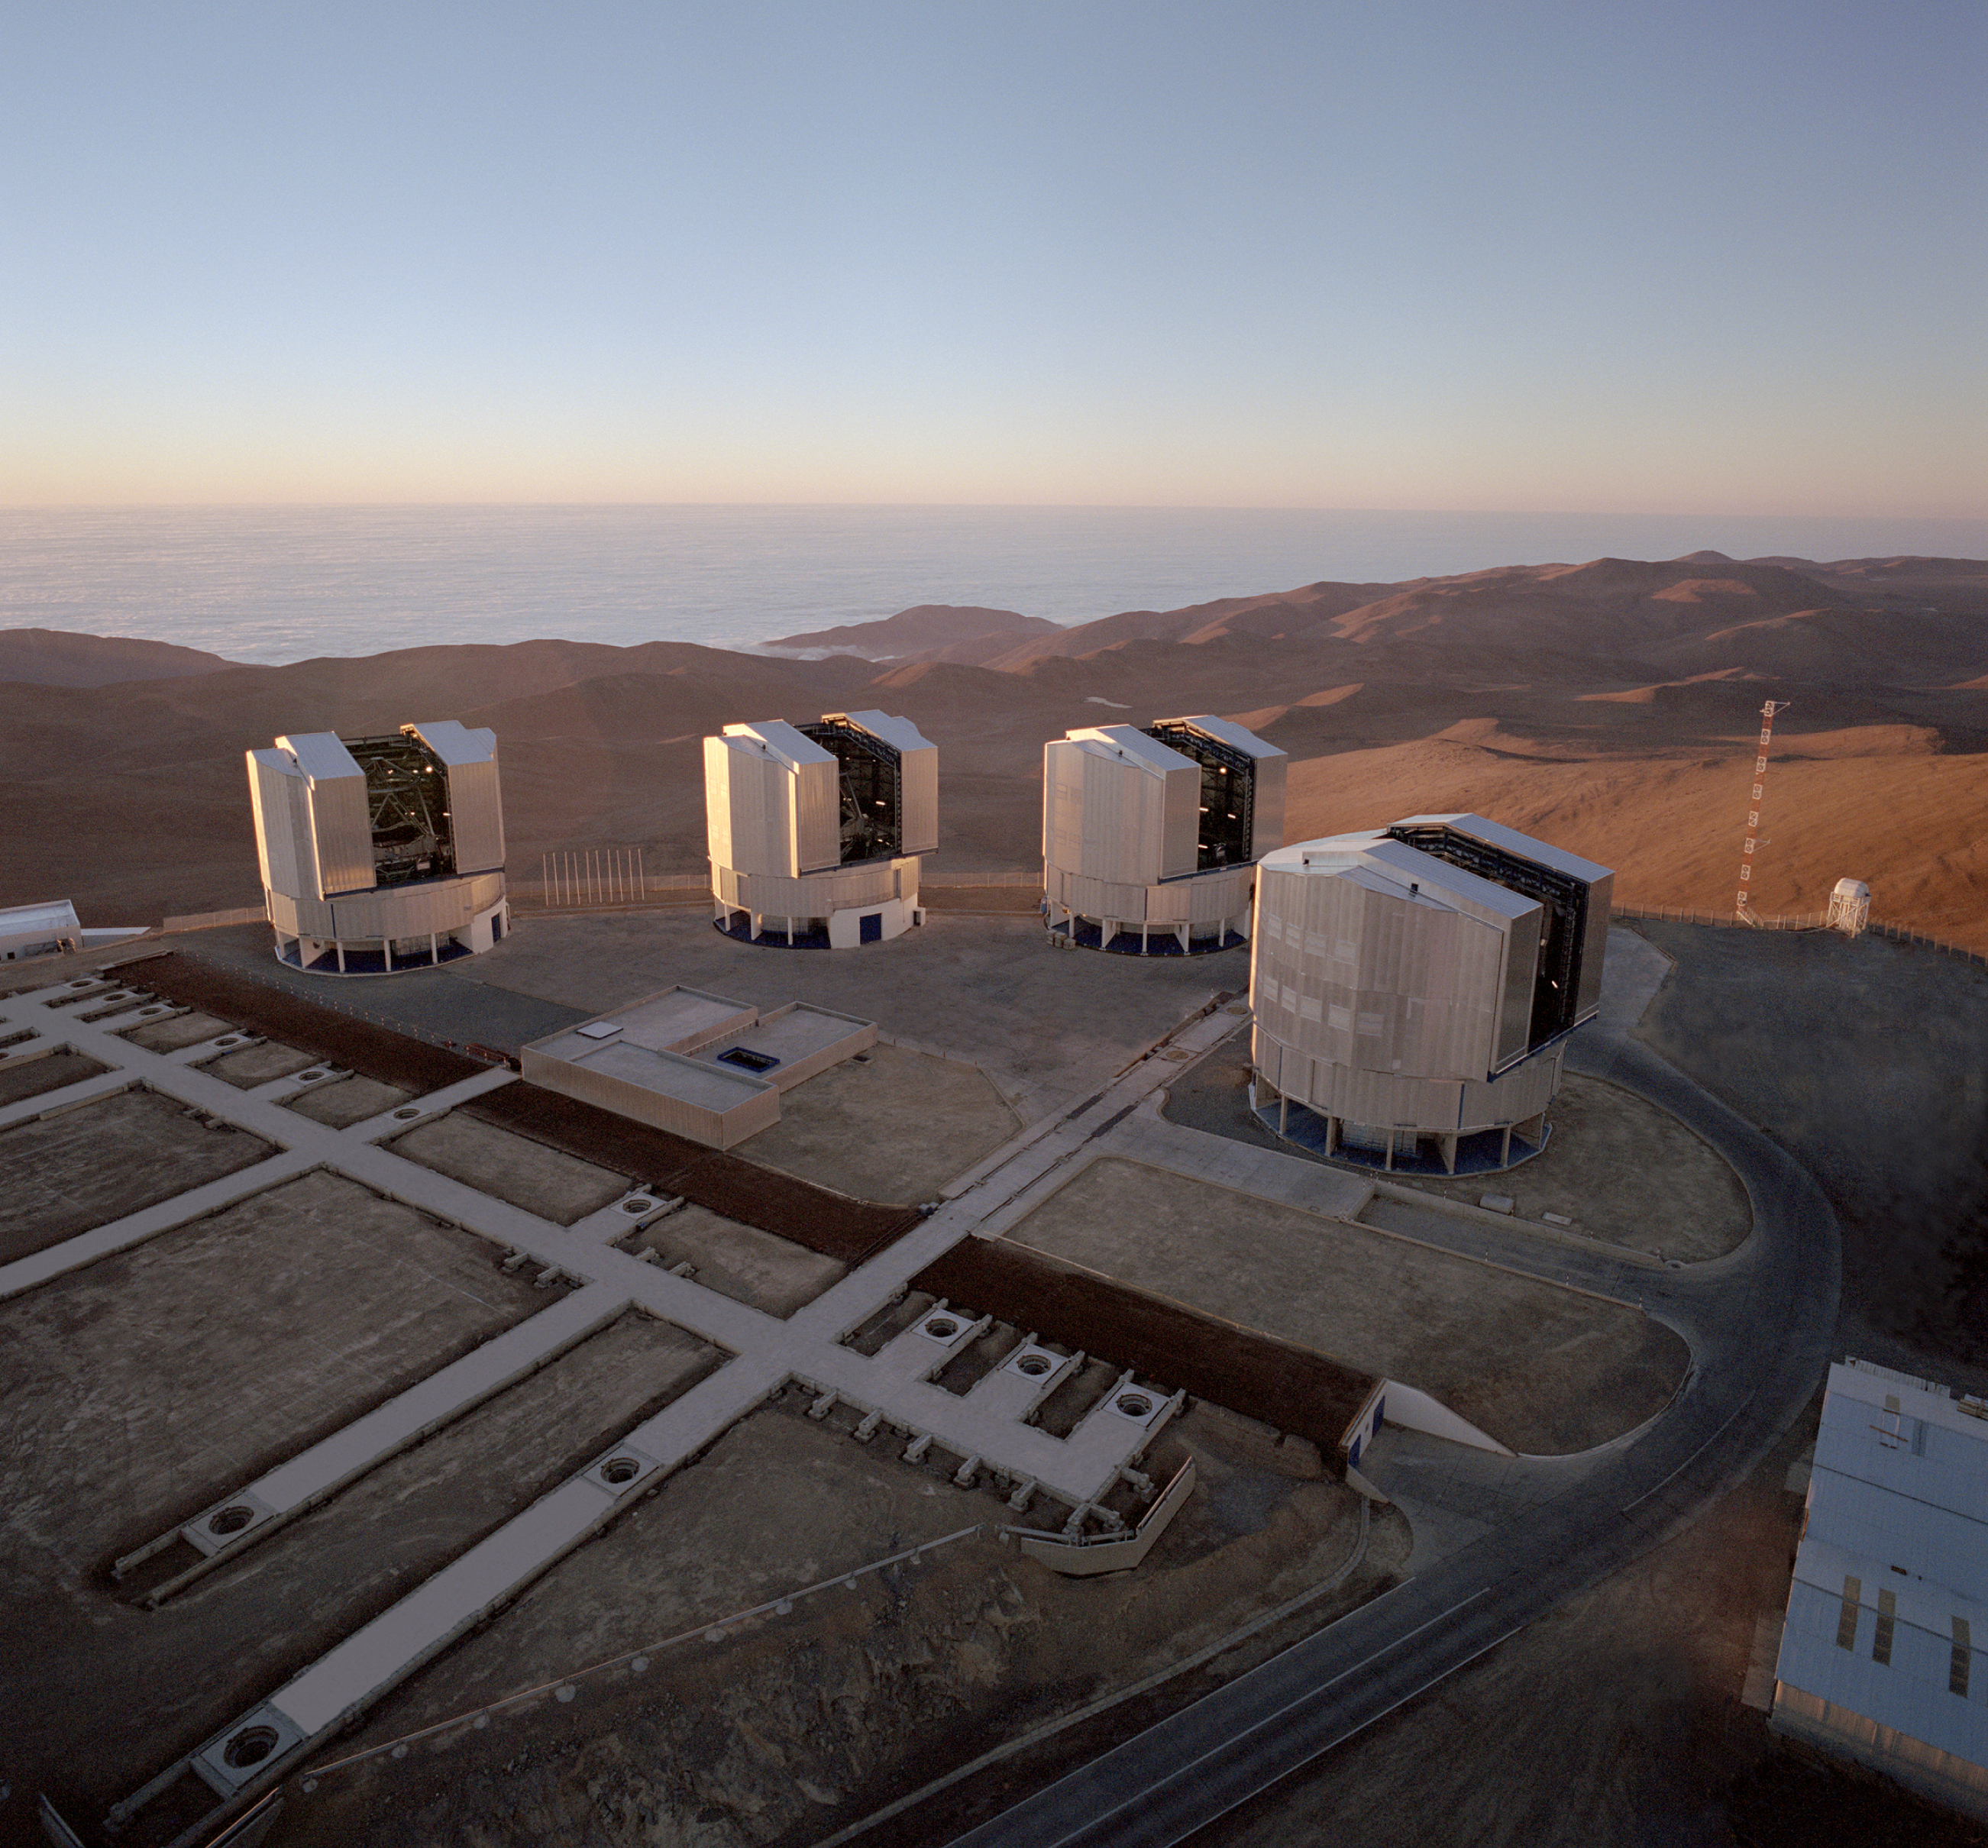

The VLT Array on the Paranal mountain

A view of the Paranal platform with the four 8.2-m VLT Unit Telescopes (UTs) and the foundations for the 1.8-m VLT Auxiliary Telescopes (ATs) that are used as the VLT Interferometer (VLTI). The three ATs move on rails (they were not installed yet) between the thirty observing stations above the holes that provide access to the underlying tunnel system. The light beams from the individual telescopes are guided towards the centrally located, partly underground Interferometry Laboratory in which the VLTI instruments will be. This photo was obtained in December 1999 at which time some construction materials were still present on the platform; they were electronically removed in this reproduction.

Credit: ESO